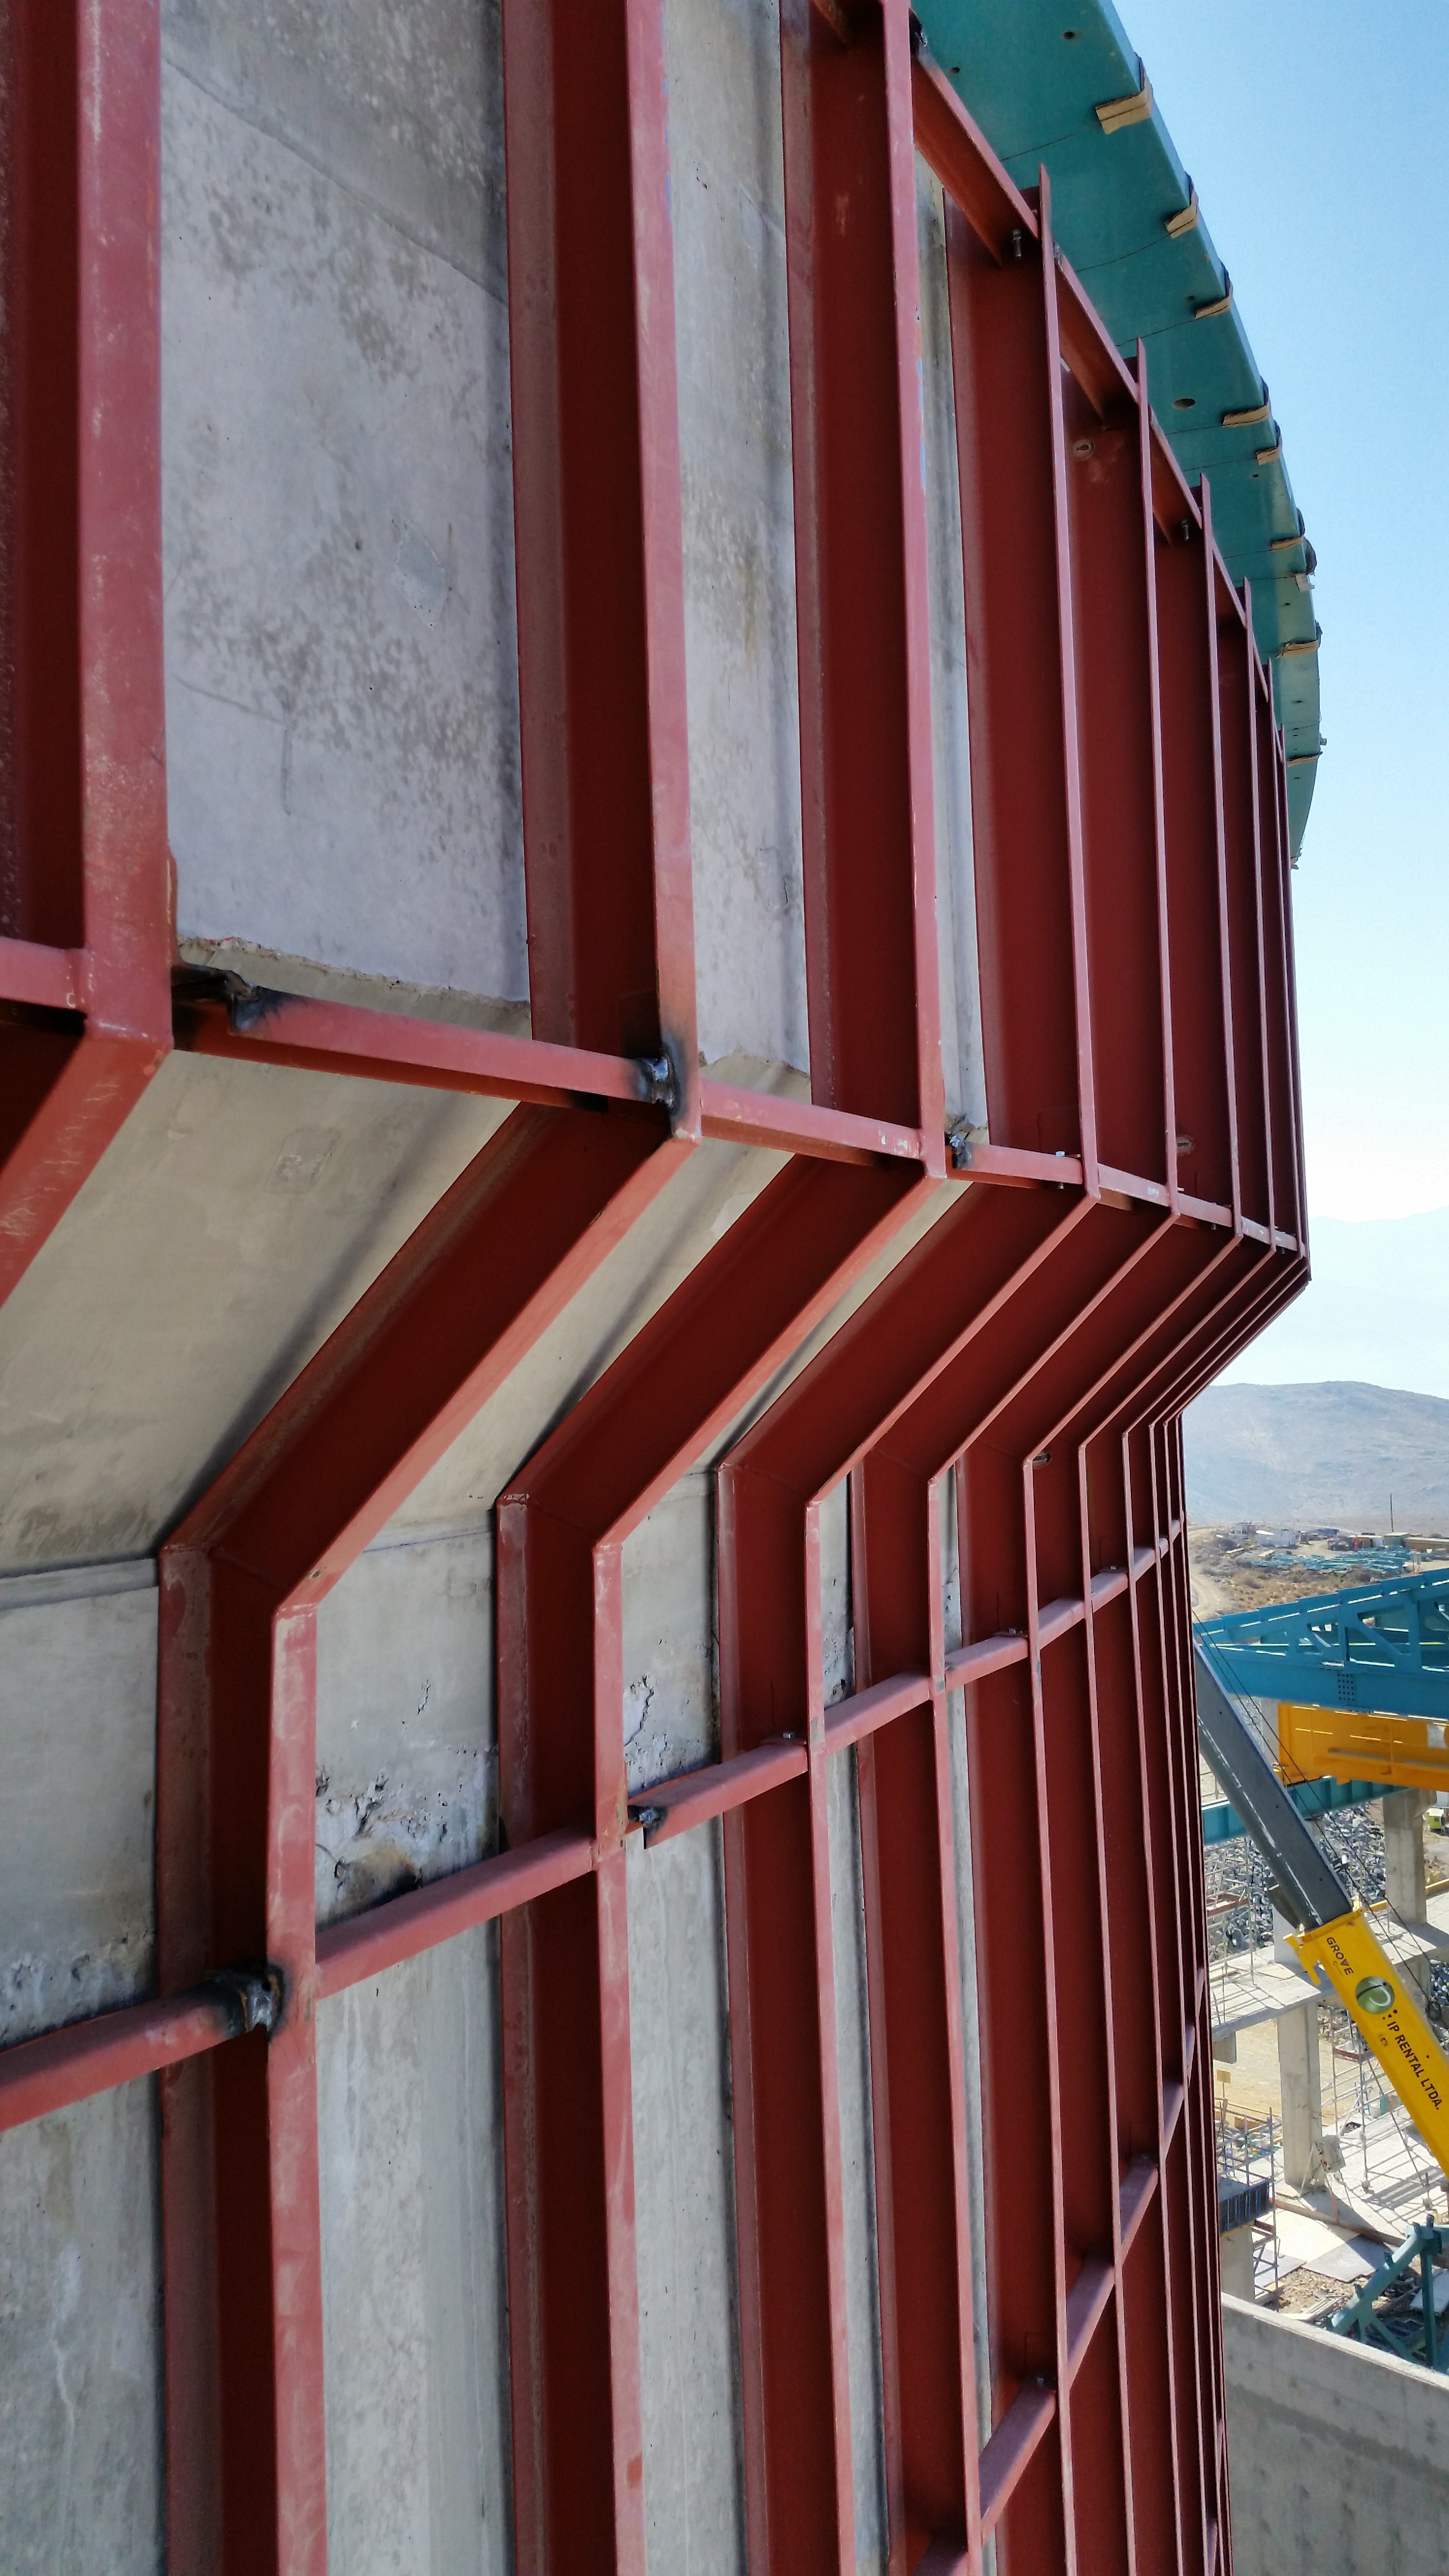

Lower enclosure siding support

The steel structure that will support the siding has been installed on the lower enclosure and is now under inspection.

Credit: Rubin Observatory/NSF/AURA